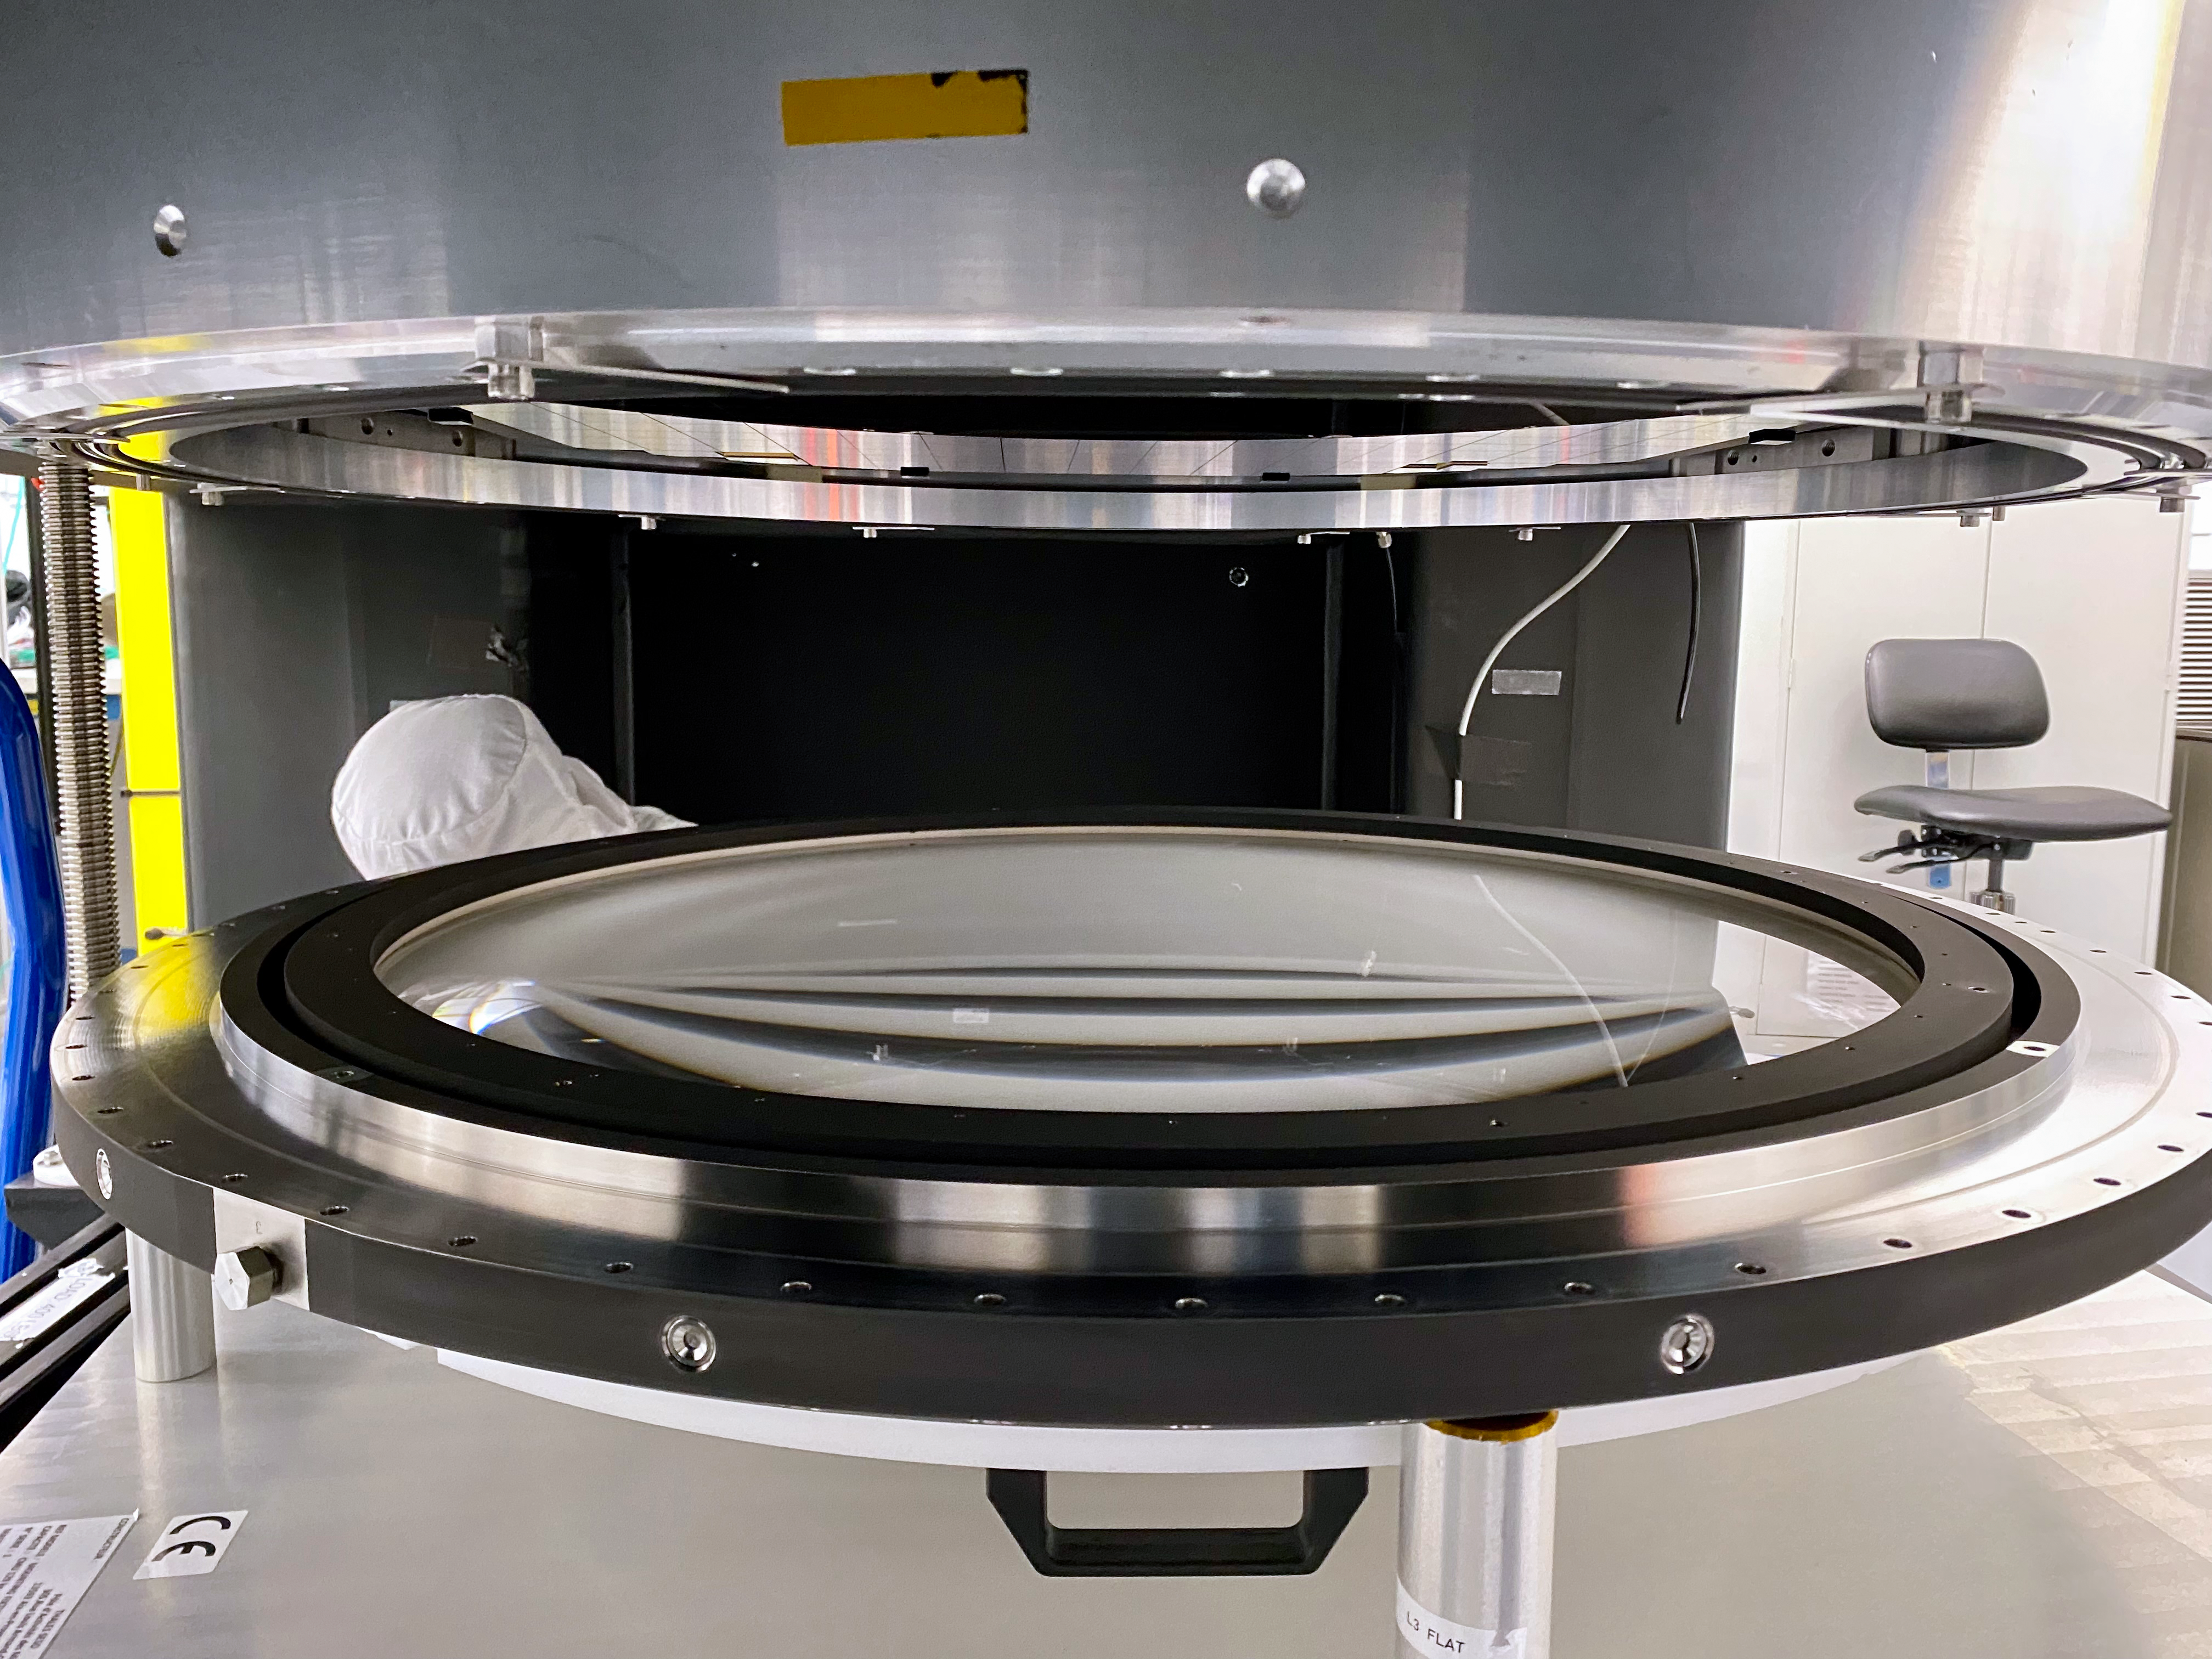

LSST Lens Installation

The L3 lens was successfully installed on the LSST Camera cryostat at Rubin Observatory. The L3 lens, just under 19” in diameter and juts under 2.5” thick, is the smallest of the 3 lenses in the camera and serves as the vacuum window to the cryostat where the sensors and readout electronics are housed. This is the first lens to be installed in its final location on the camera, and enables the team to move forward towards adding more components including the camera body, the filter exchange system, the shutter and the last 2 lenses.

Credit: T. Lange/LSST Camera Project